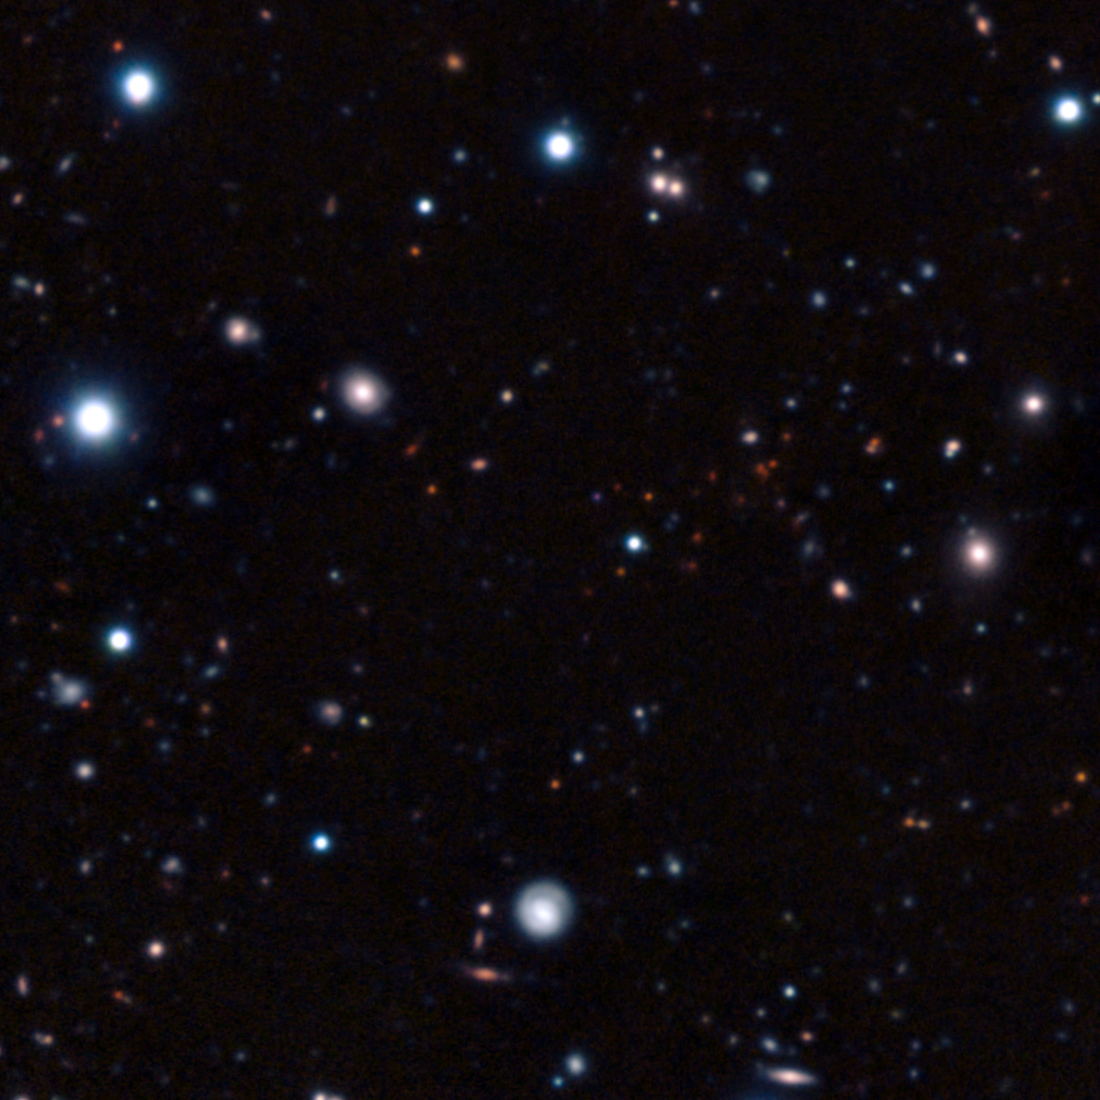

The most remote mature cluster of galaxies yet found

This image is a composite of very long exposures taken with ESO’s Very Large Telescope in Chile and the NAOJ’s Subaru telescope on Hawaii. Most of the visible objects are very faint and distant galaxies. The clump of faint red objects to the right of centre is the most remote mature cluster of galaxies yet found.

Credit: ESO/NOAJ/Subaru/R. Gobat